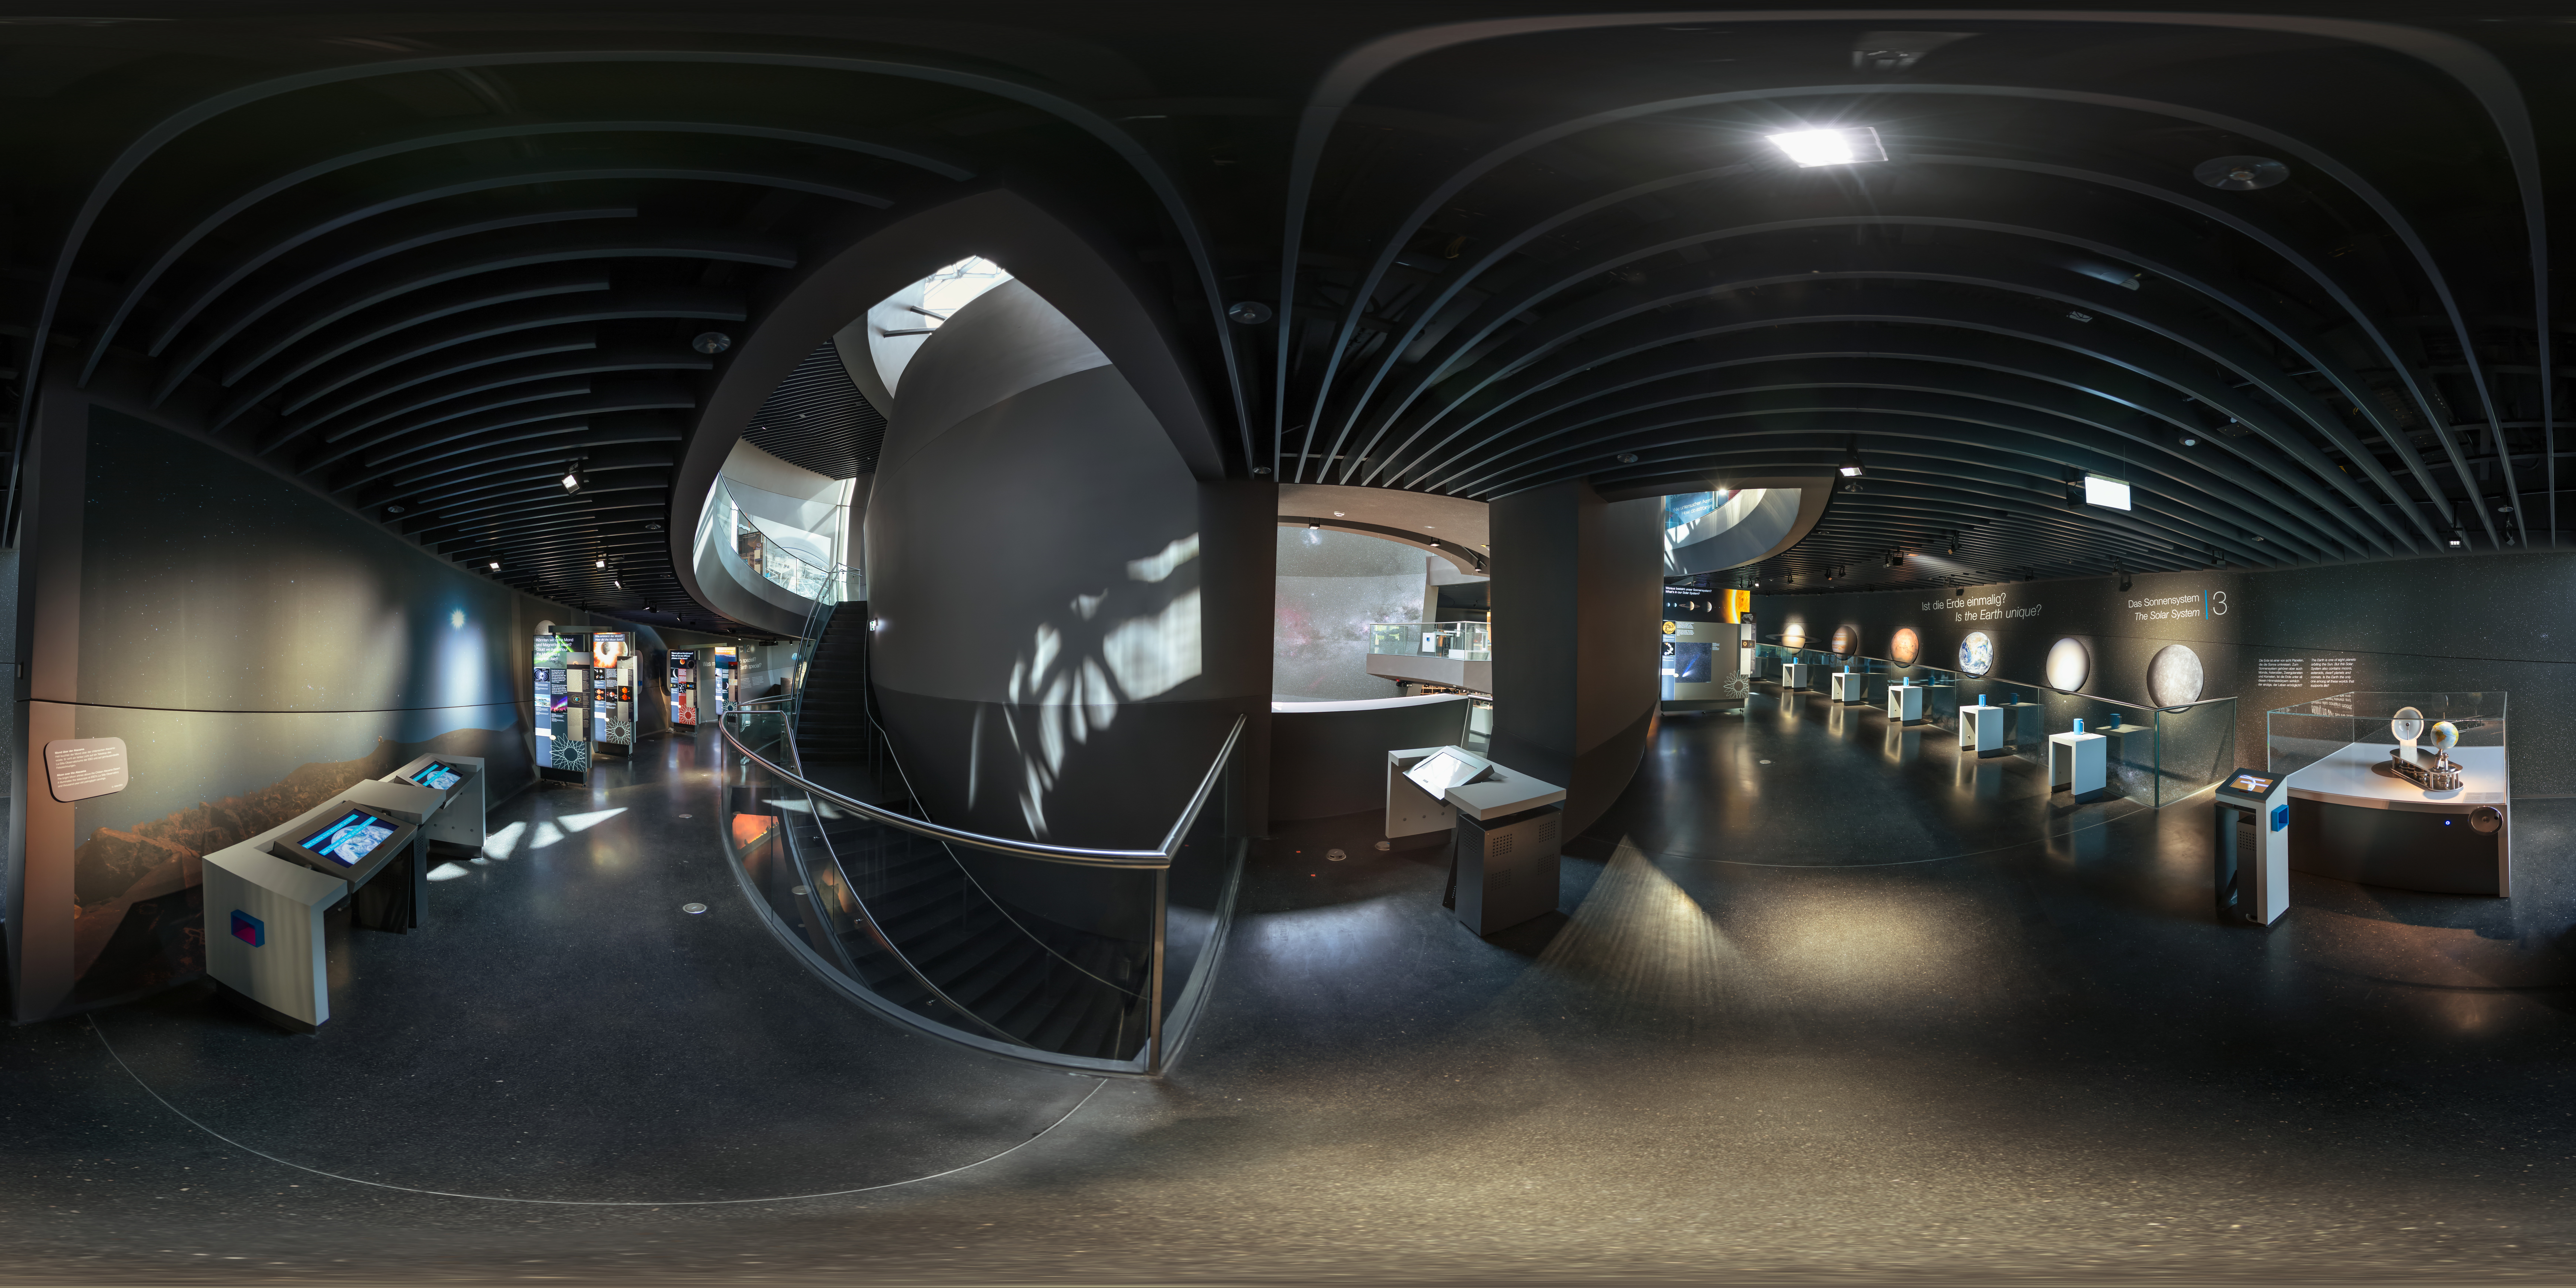

The Living Universe exhibition

This panoramic image of The Living Universe exhibition was taken shortly after its inauguration at the ESO Supernova Planetarium &Visitor Centre in April 2018. The exhibition covers the topic of life in the Universe in the broadest sense. It connects visitors with topics that can seem very distant and abstract by focusing on the human–Universe connection, general astronomy, life in the Universe, and how we observe the Universe using ESO facilities.

Credit: ESO/P. Horálek